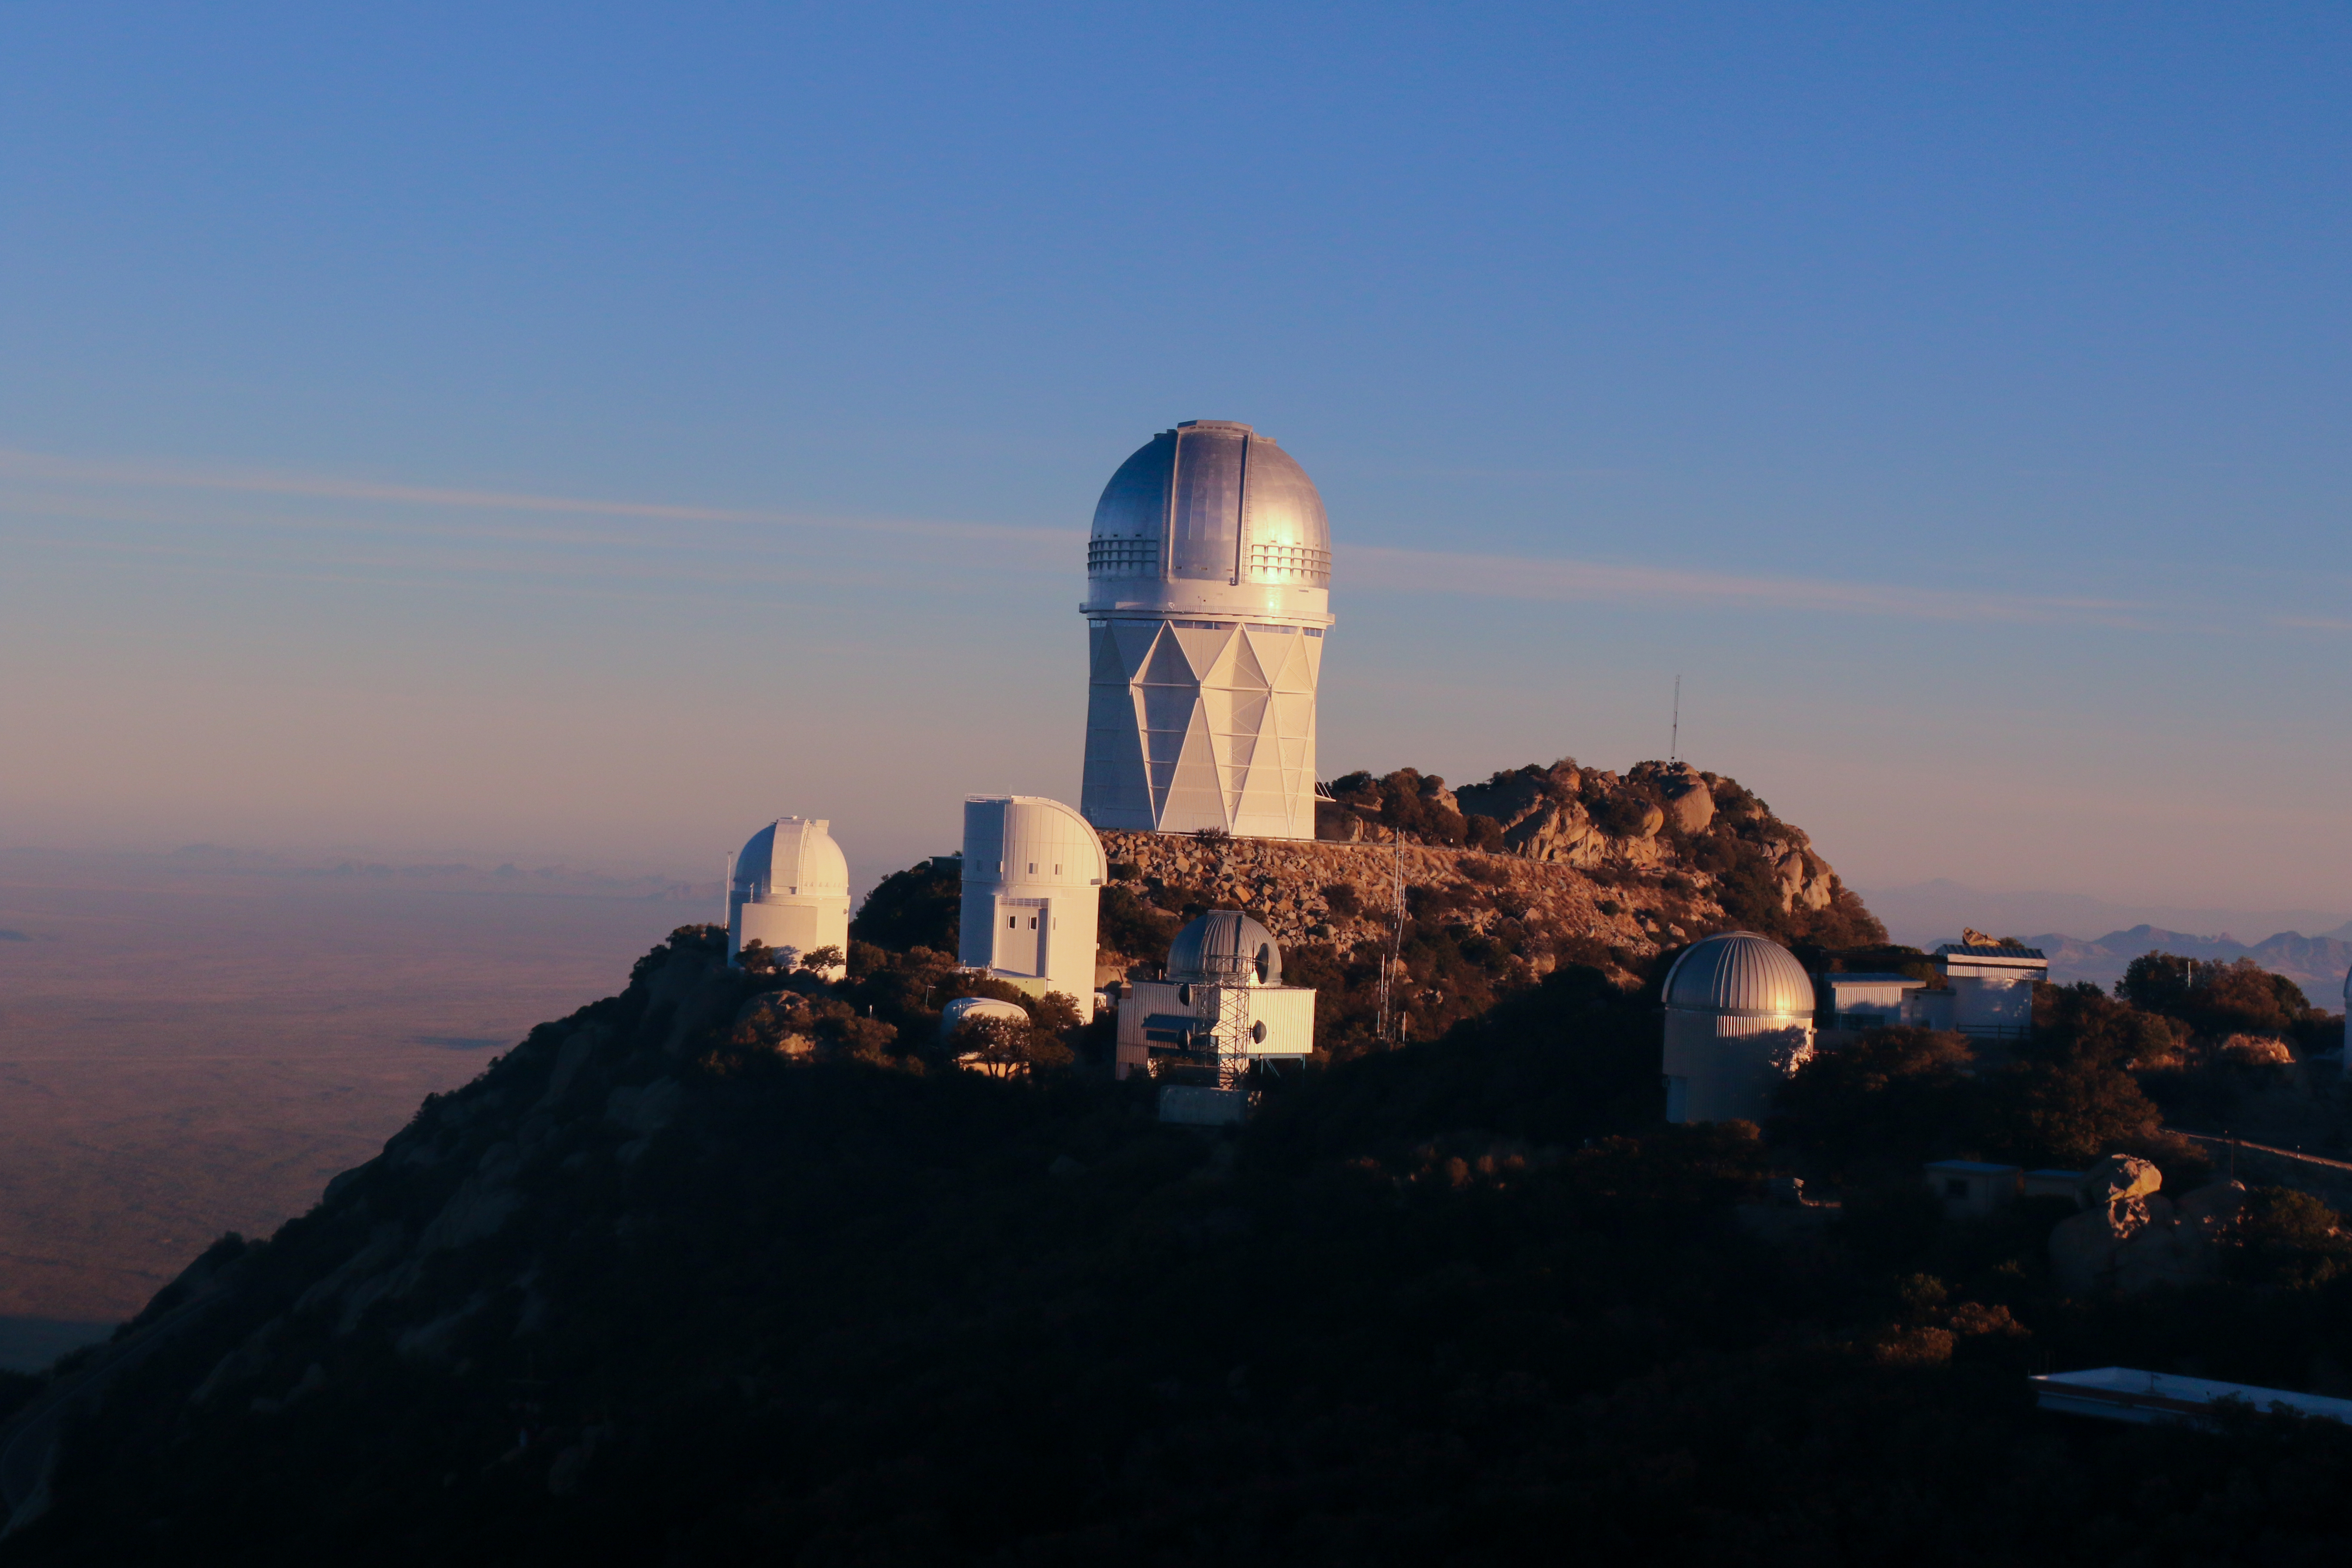

The Nicholas U. Mayall 4-meter Telescope at sunrise

Sunrise at the Nicholas U. Mayall 4-meter Telescope on Kitt Peak National Observatory, AZ.

Credit: KPNO/NOIRLab/NSF/AURA/P. Marenfeld